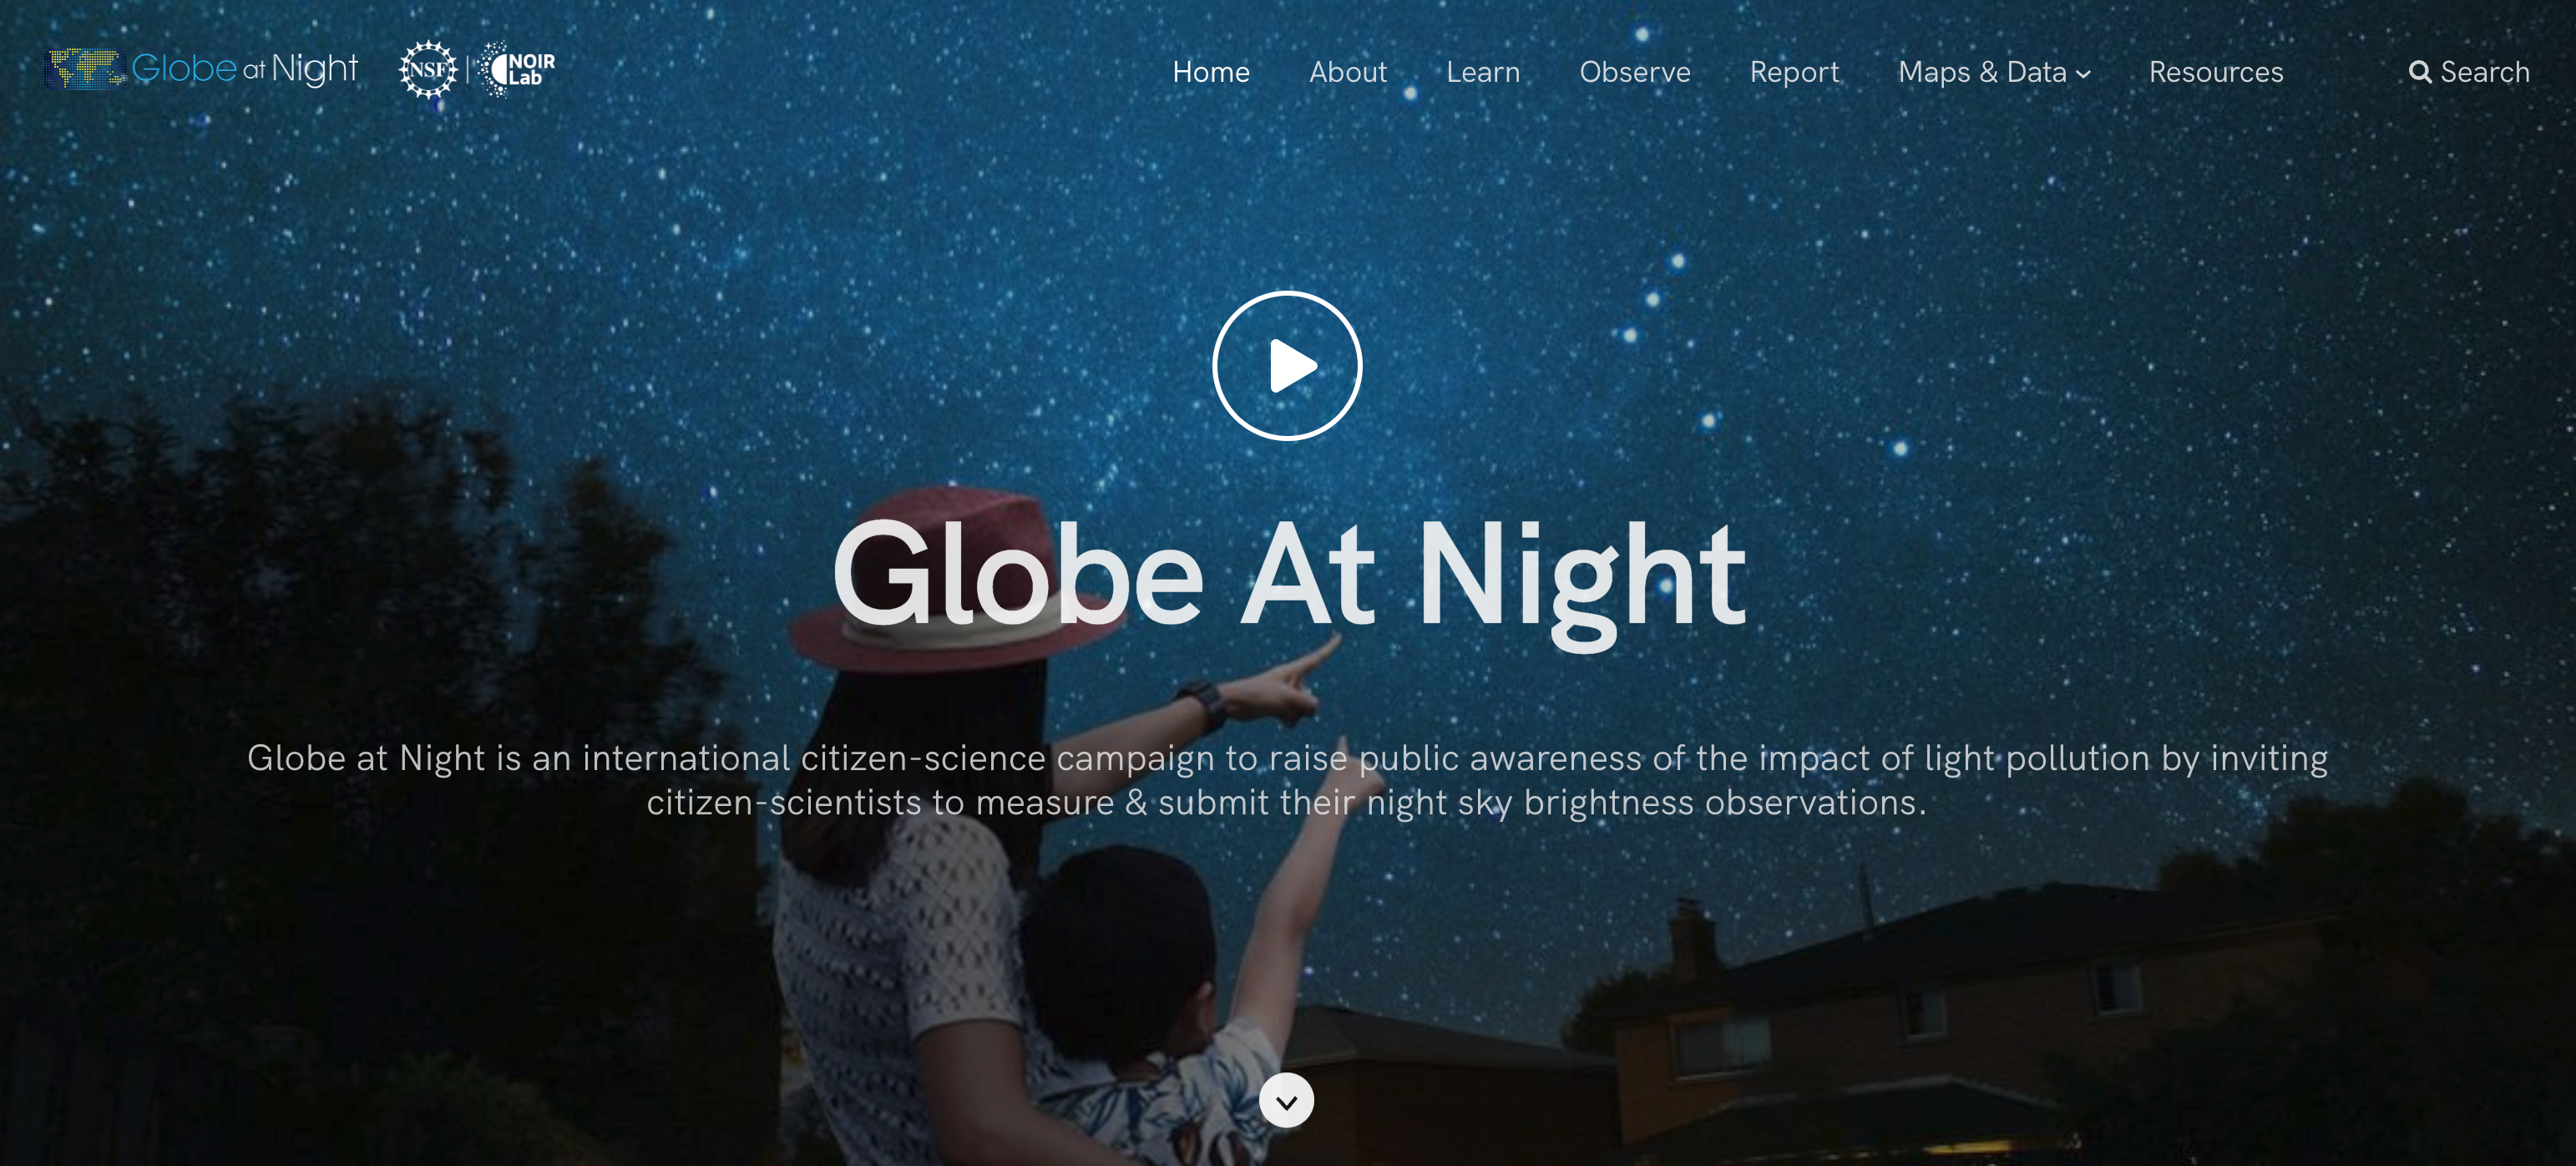

New Globe at Night Website Launches

Globe at Night, the online citizen-science campaign run by NSF NOIRLab to raise public awareness of the impact of light pollution, has unveiled a new website that features a revamped and more streamlined user interface.

Credit: NOIRLab/NSF/AURA, M. Newhouse